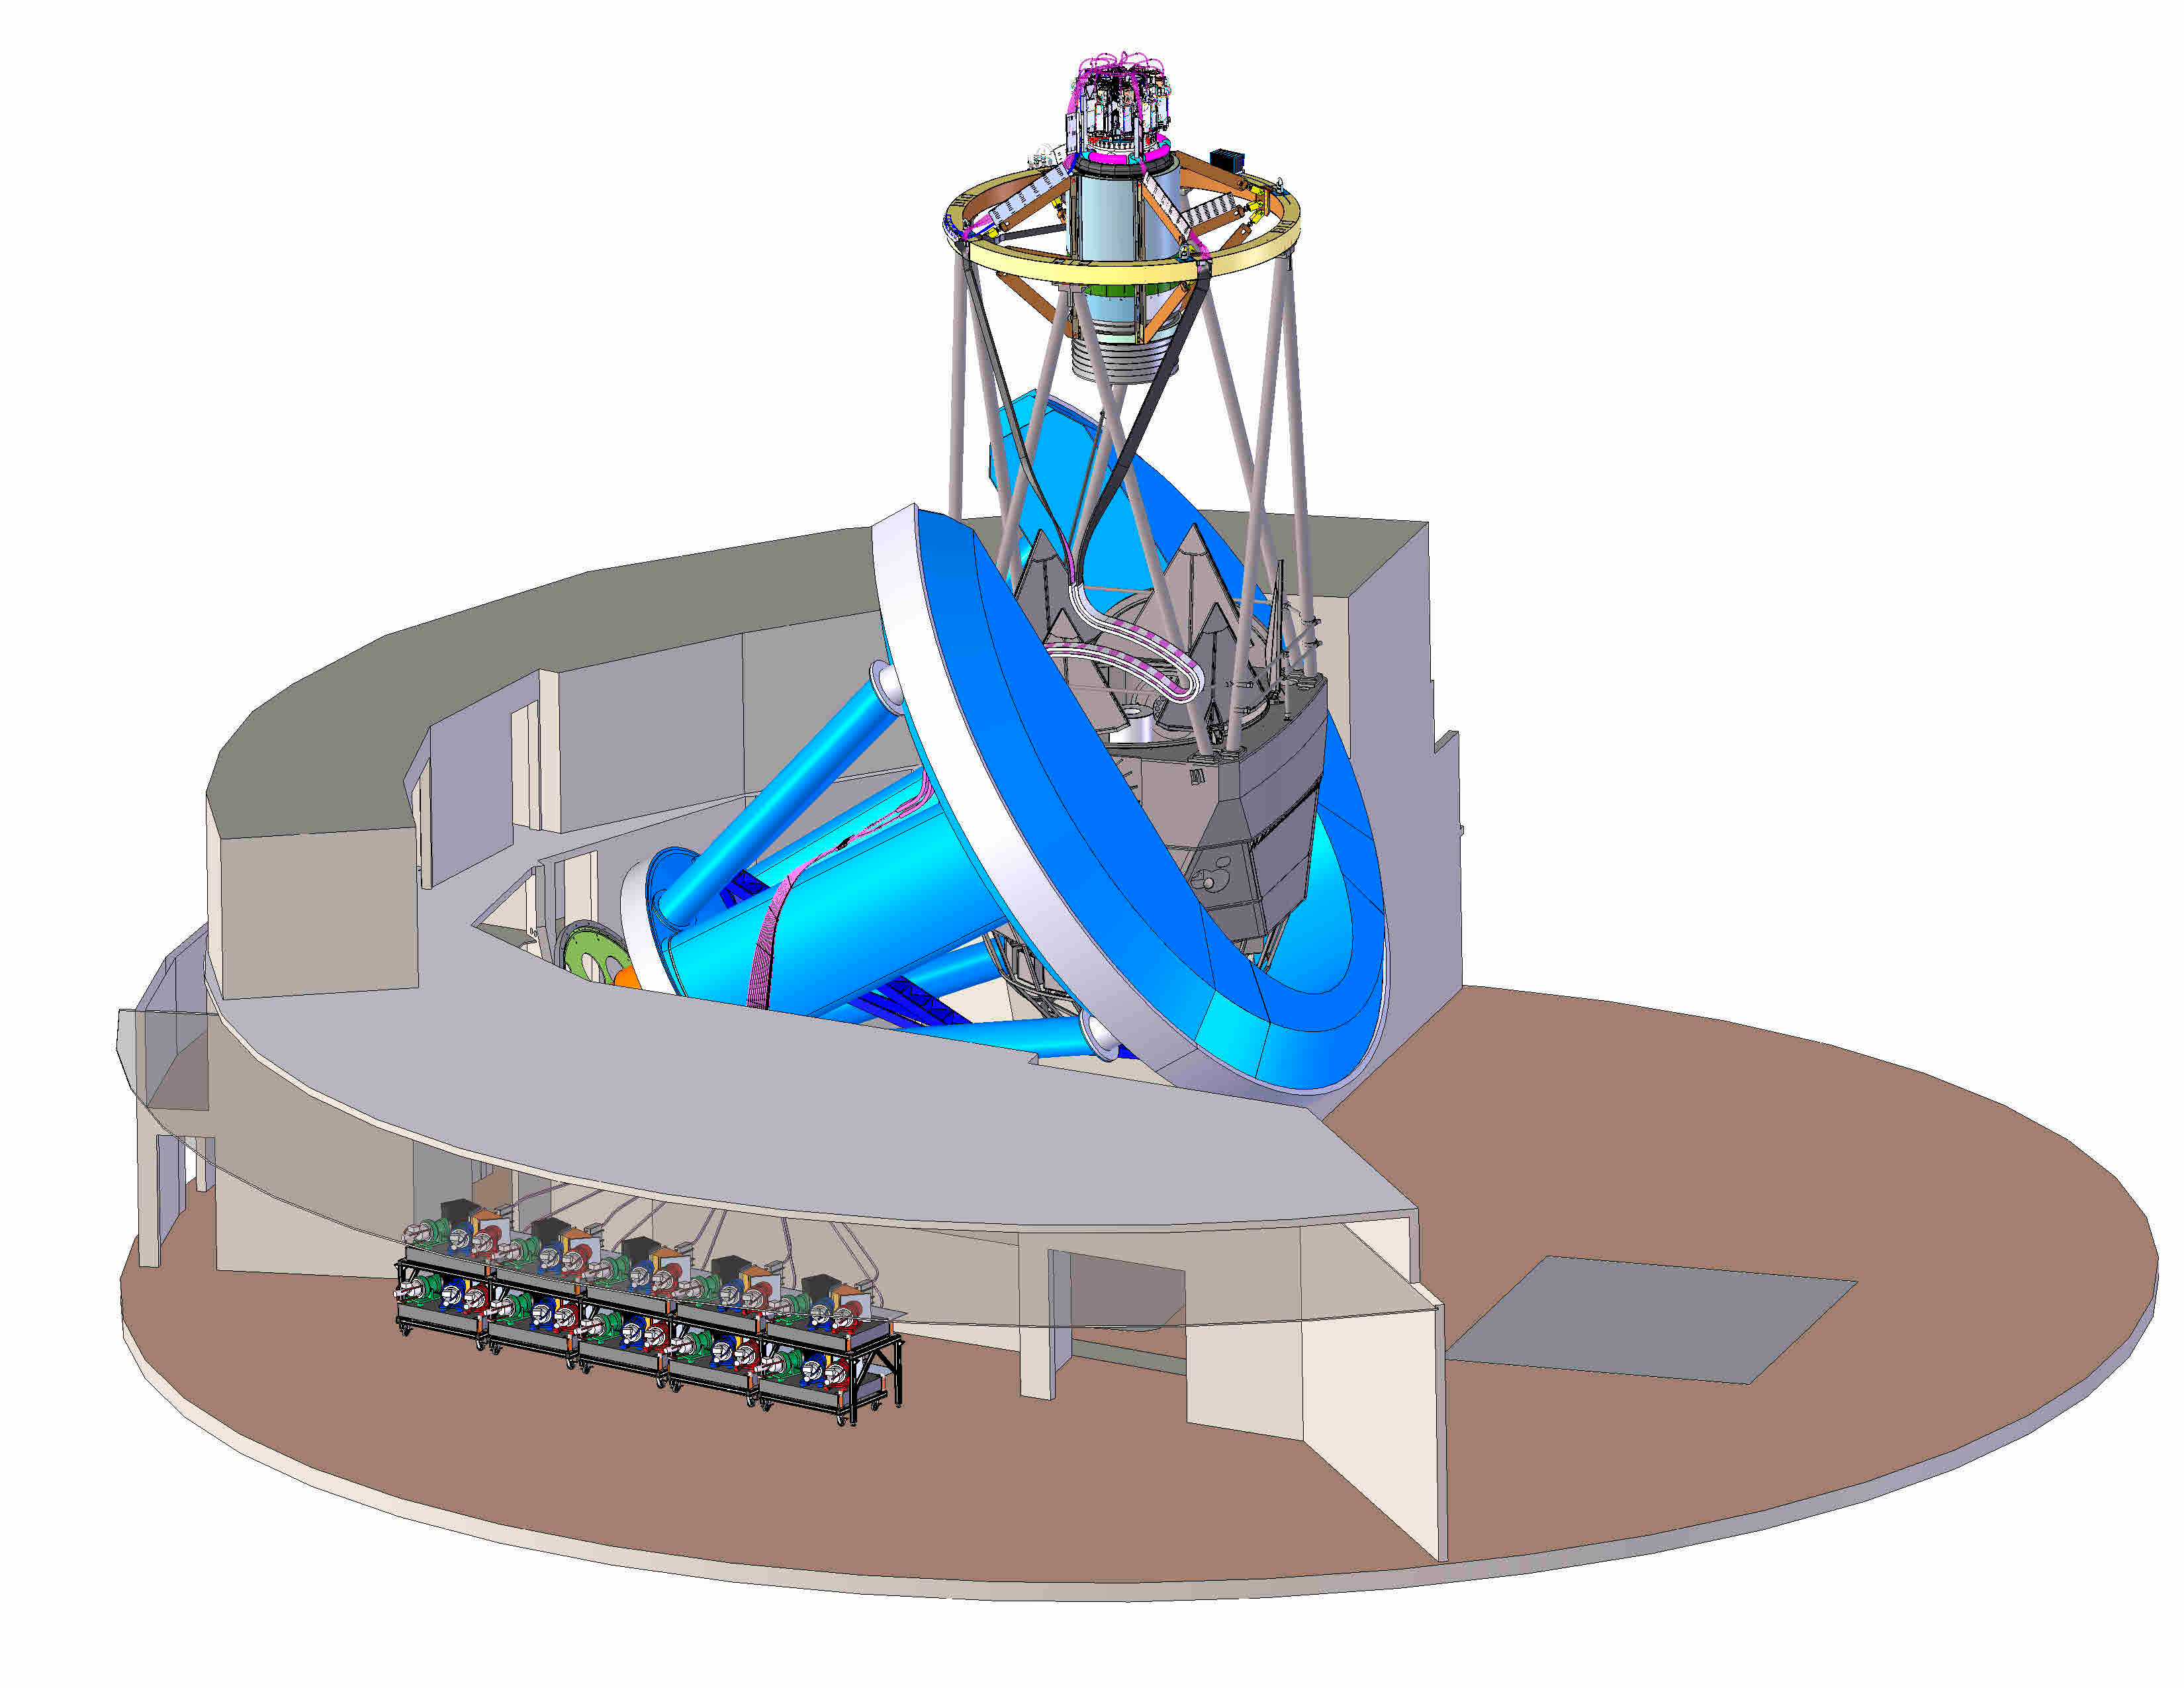

DESI in the dome

DESI in the dome of the Nicholas U. Mayall 4-meter Telescope at the Kitt Peak National Observatory.

Credit: Lawrence Berkeley National Lab/KPNO/NOIRLab/NSF/AURA